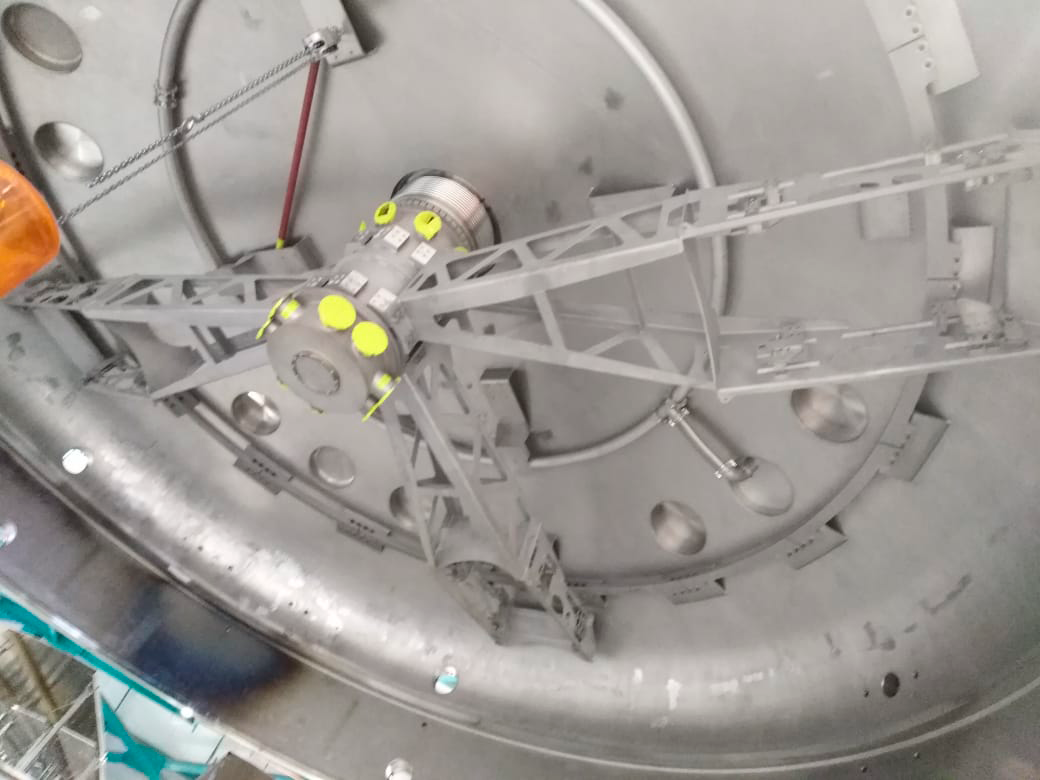

Coating Plant Assembly on Summit

A crew from Von Ardenne, the LSST Coating Chamber vendor, is currently onsite at the LSST summit facility building, performing work on the Coating Chamber, which arrived at the summit in November 2018. According to Tomislav Vucina, LSST Coatings Engineer, "The LSST Coating Chamber will be the largest, most modern, and most powerful mirror coating mechanism used by any telescope in the world." The Coating Chamber, which was constructed in Germany, is now beginning a six-month program of “assembly, integration, and commissioning,” which refers to installation of all components of the Coating Plant, and the testing necessary to ensure that everything works the way it’s supposed to. After final acceptance, and after both LSST mirrors arrive, the Coating Plant will be used to coat the Primary/Tertiary Mirror (M1M3) with aluminum, and the Secondary Mirror (M2) with silver.

Credit: Rubin Observatory/NSF/AURA